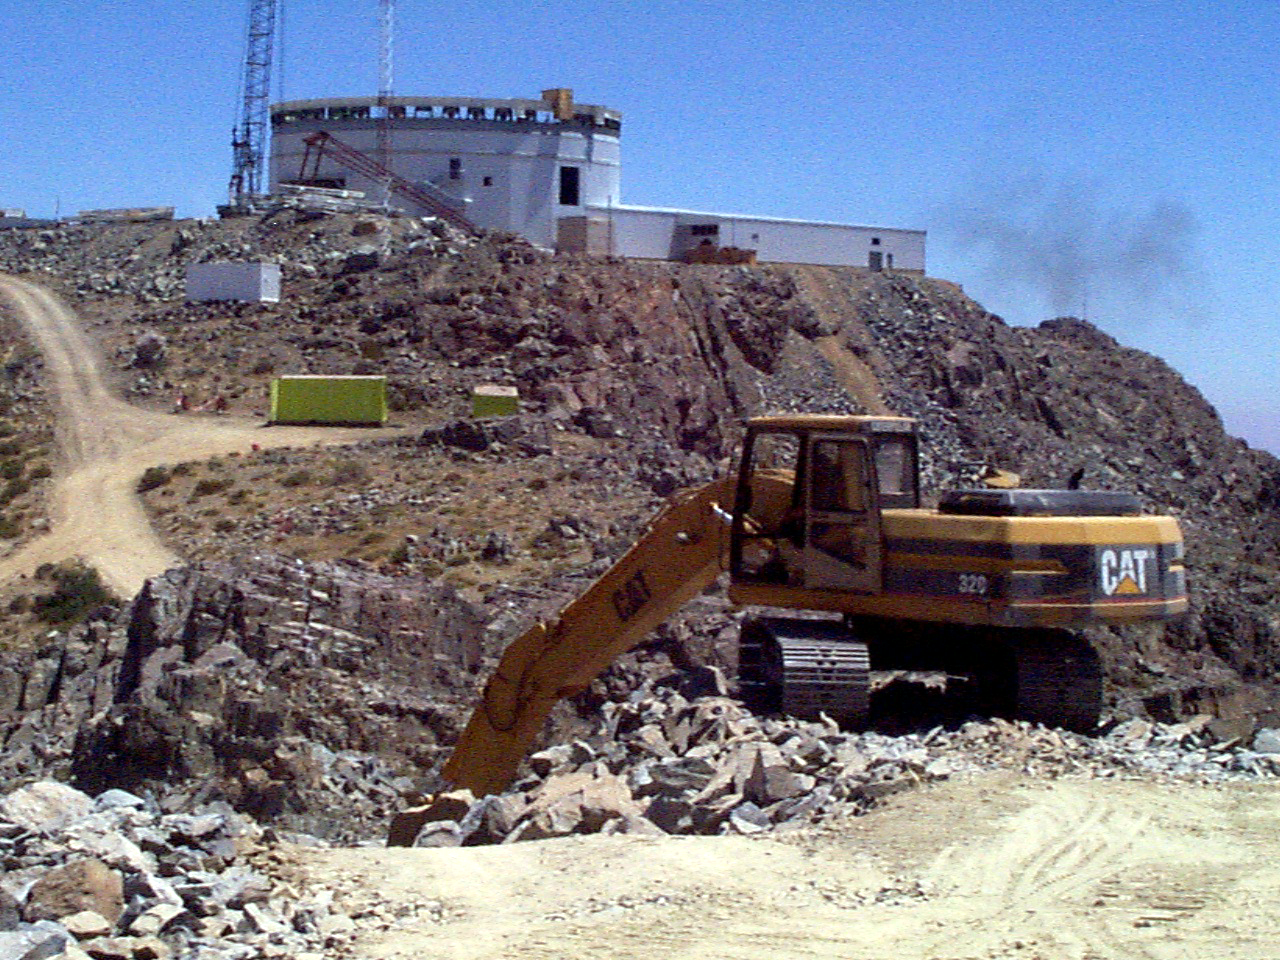

Gemini South, Cerro Pachon

Progress at the Chilean site at Cerro Pachon, January 20th, 1998. Taken by a digital camera on-site.

Credit: NOIRLab/NSF/AURA